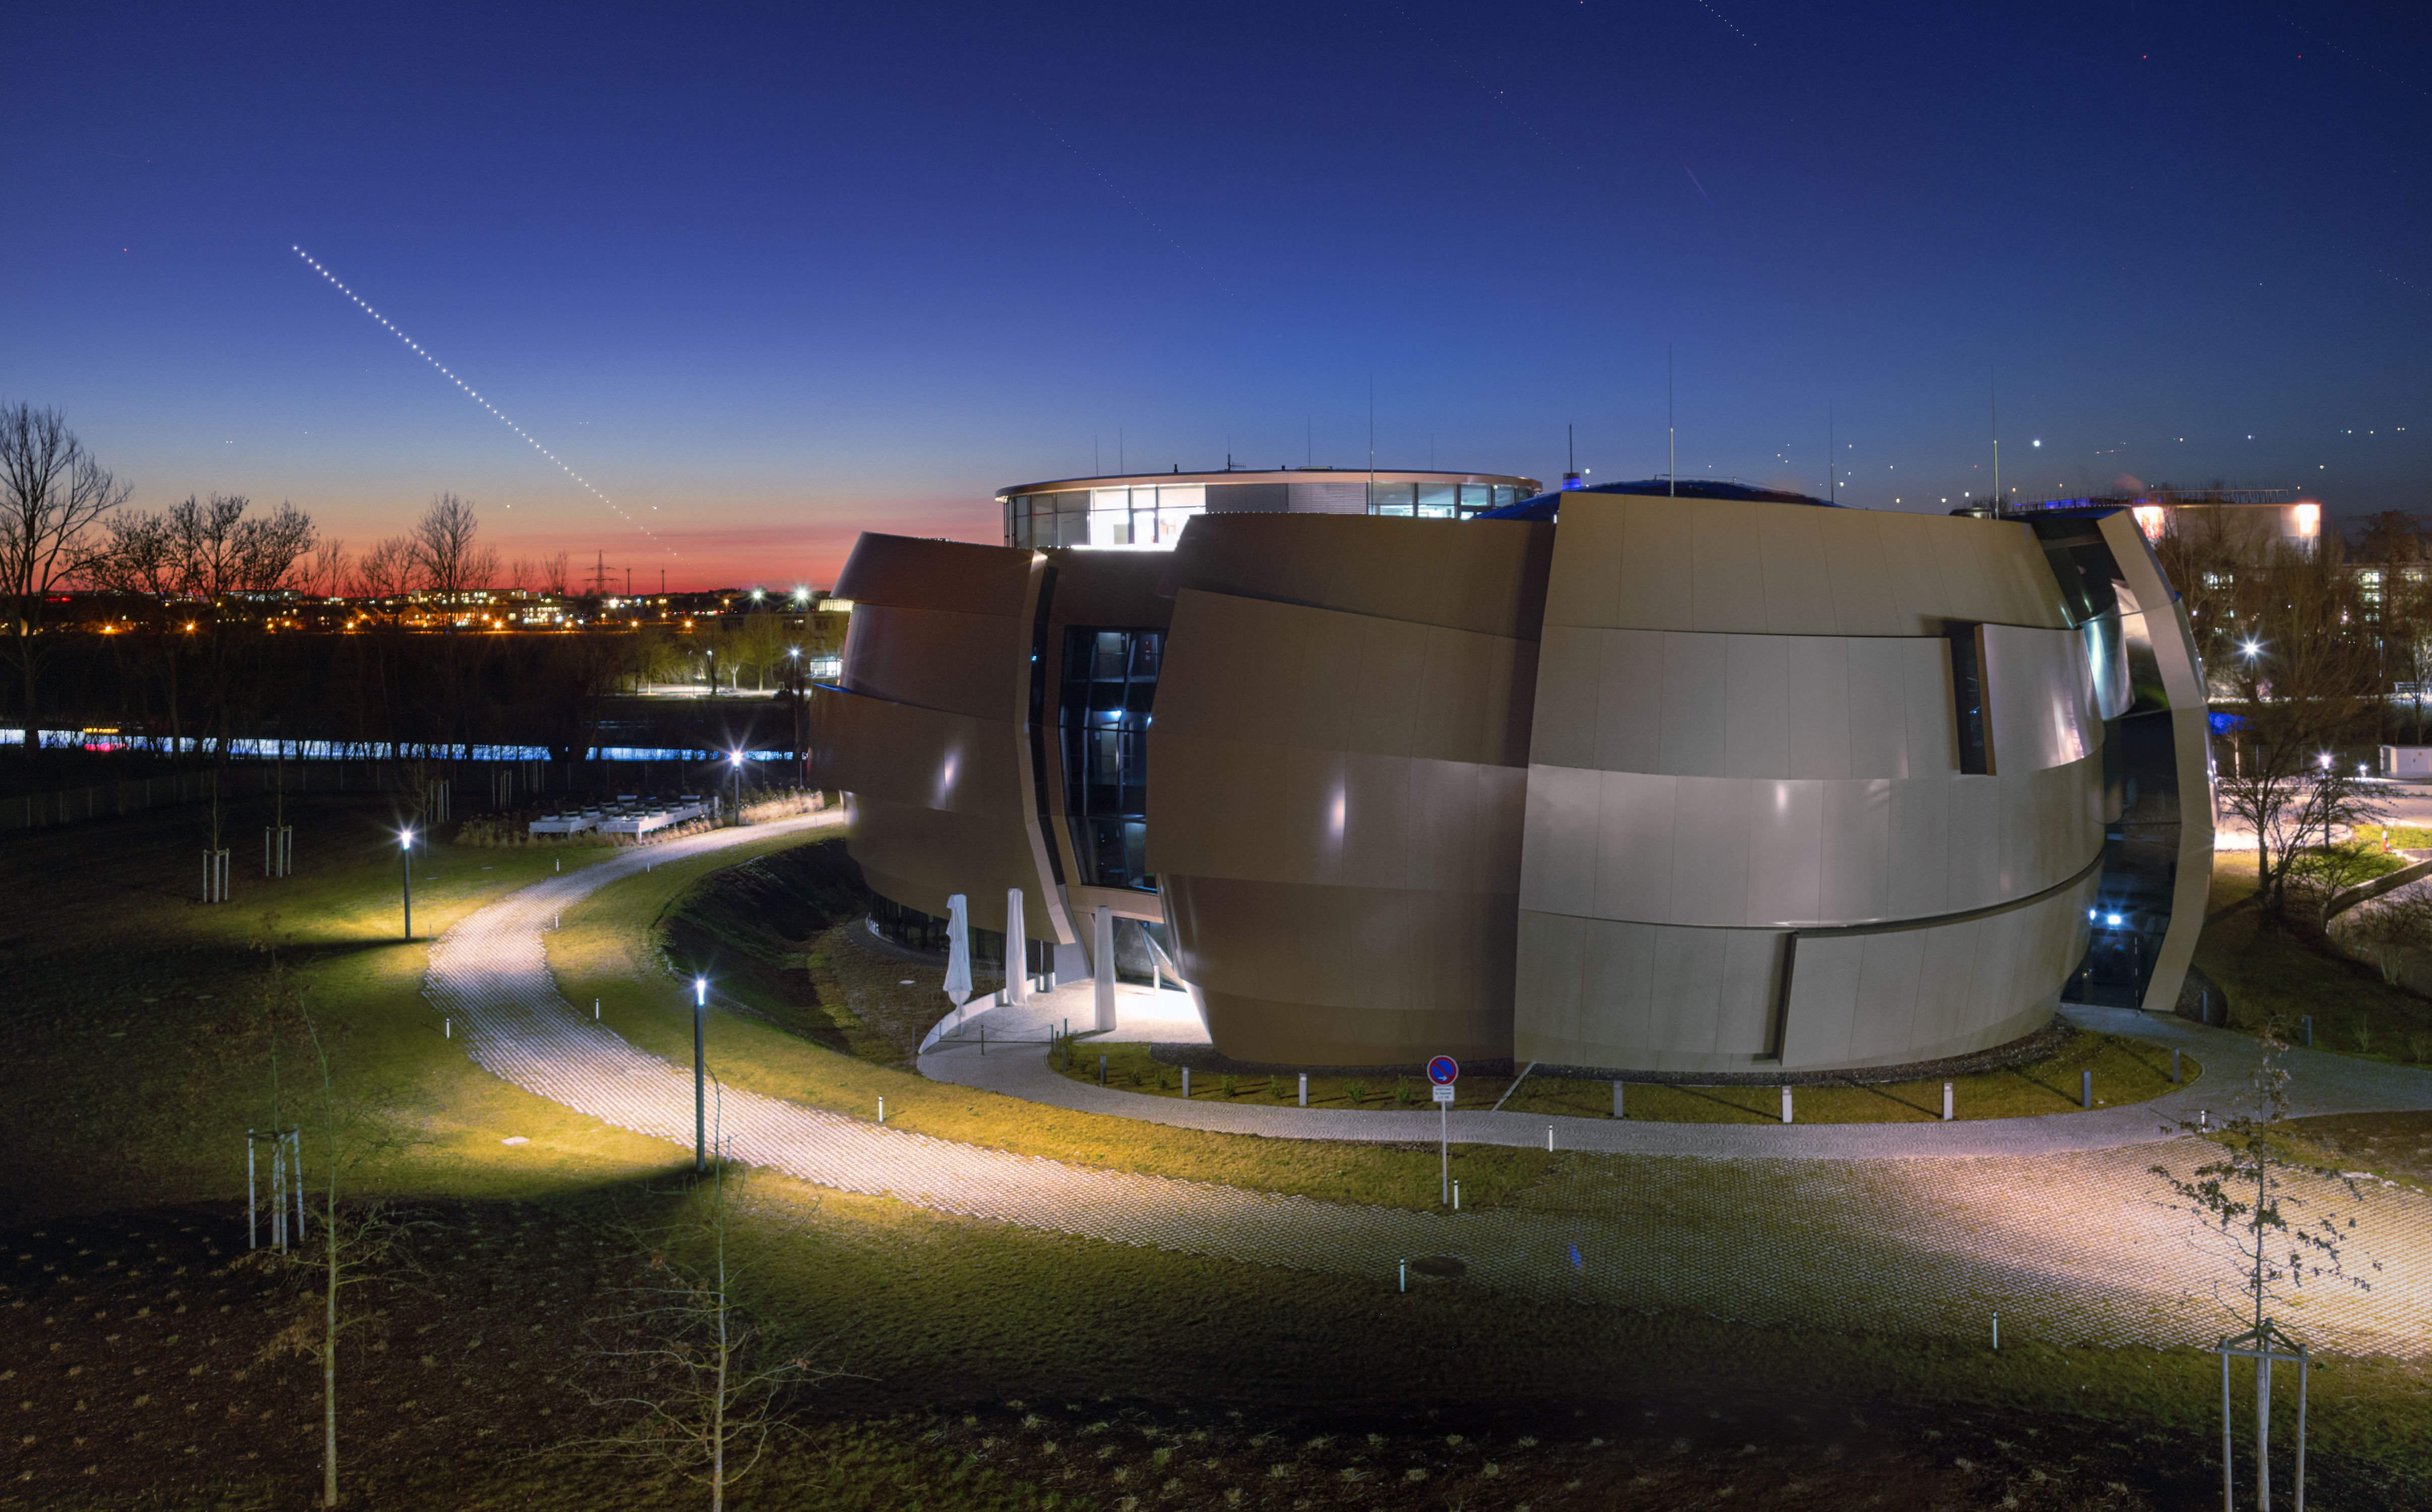

Shooting the messenger

As dusk falls, lampposts gently illuminate the curves and angles of the ESO Supernova Planetarium & Visitor Centre. Treetops are silhouetted against the fading red glow stretching along the horizon, while artificial lights cast bright pools and carve out shadowy corners, creating an atmospheric setting around ESO’s Headquarters in Garching, Germany.

The diagonal line of bright dots streaking across the sky shows the planet Mercury, which was named after the Roman messenger god. Its path is captured in multiple exposures: about 60 images taken over the course of an hour. Mercury is normally a very difficult planet to observe, largely owing to its proximity to the Sun, whose brightness easily obscures it. Seeing it from a city is especially difficult owing to light pollution.

However, on this occasion, several factors conspired to allow ESO photo ambassador Petr Horálek to capture these shots: the night was especially clear; it was just two nights before Mercury reached its greatest eastern elongation, or greatest angular distance from the Sun with respect to Earth; and the planet appeared high in the sky after sunset.

Another way to spot the Sun’s closest planet is when it transits. This will next take place on 11 November 2019. This is a very rare occurrence, and the next such transit will not occur until 2032!

Credit: P. Horálek/ESO